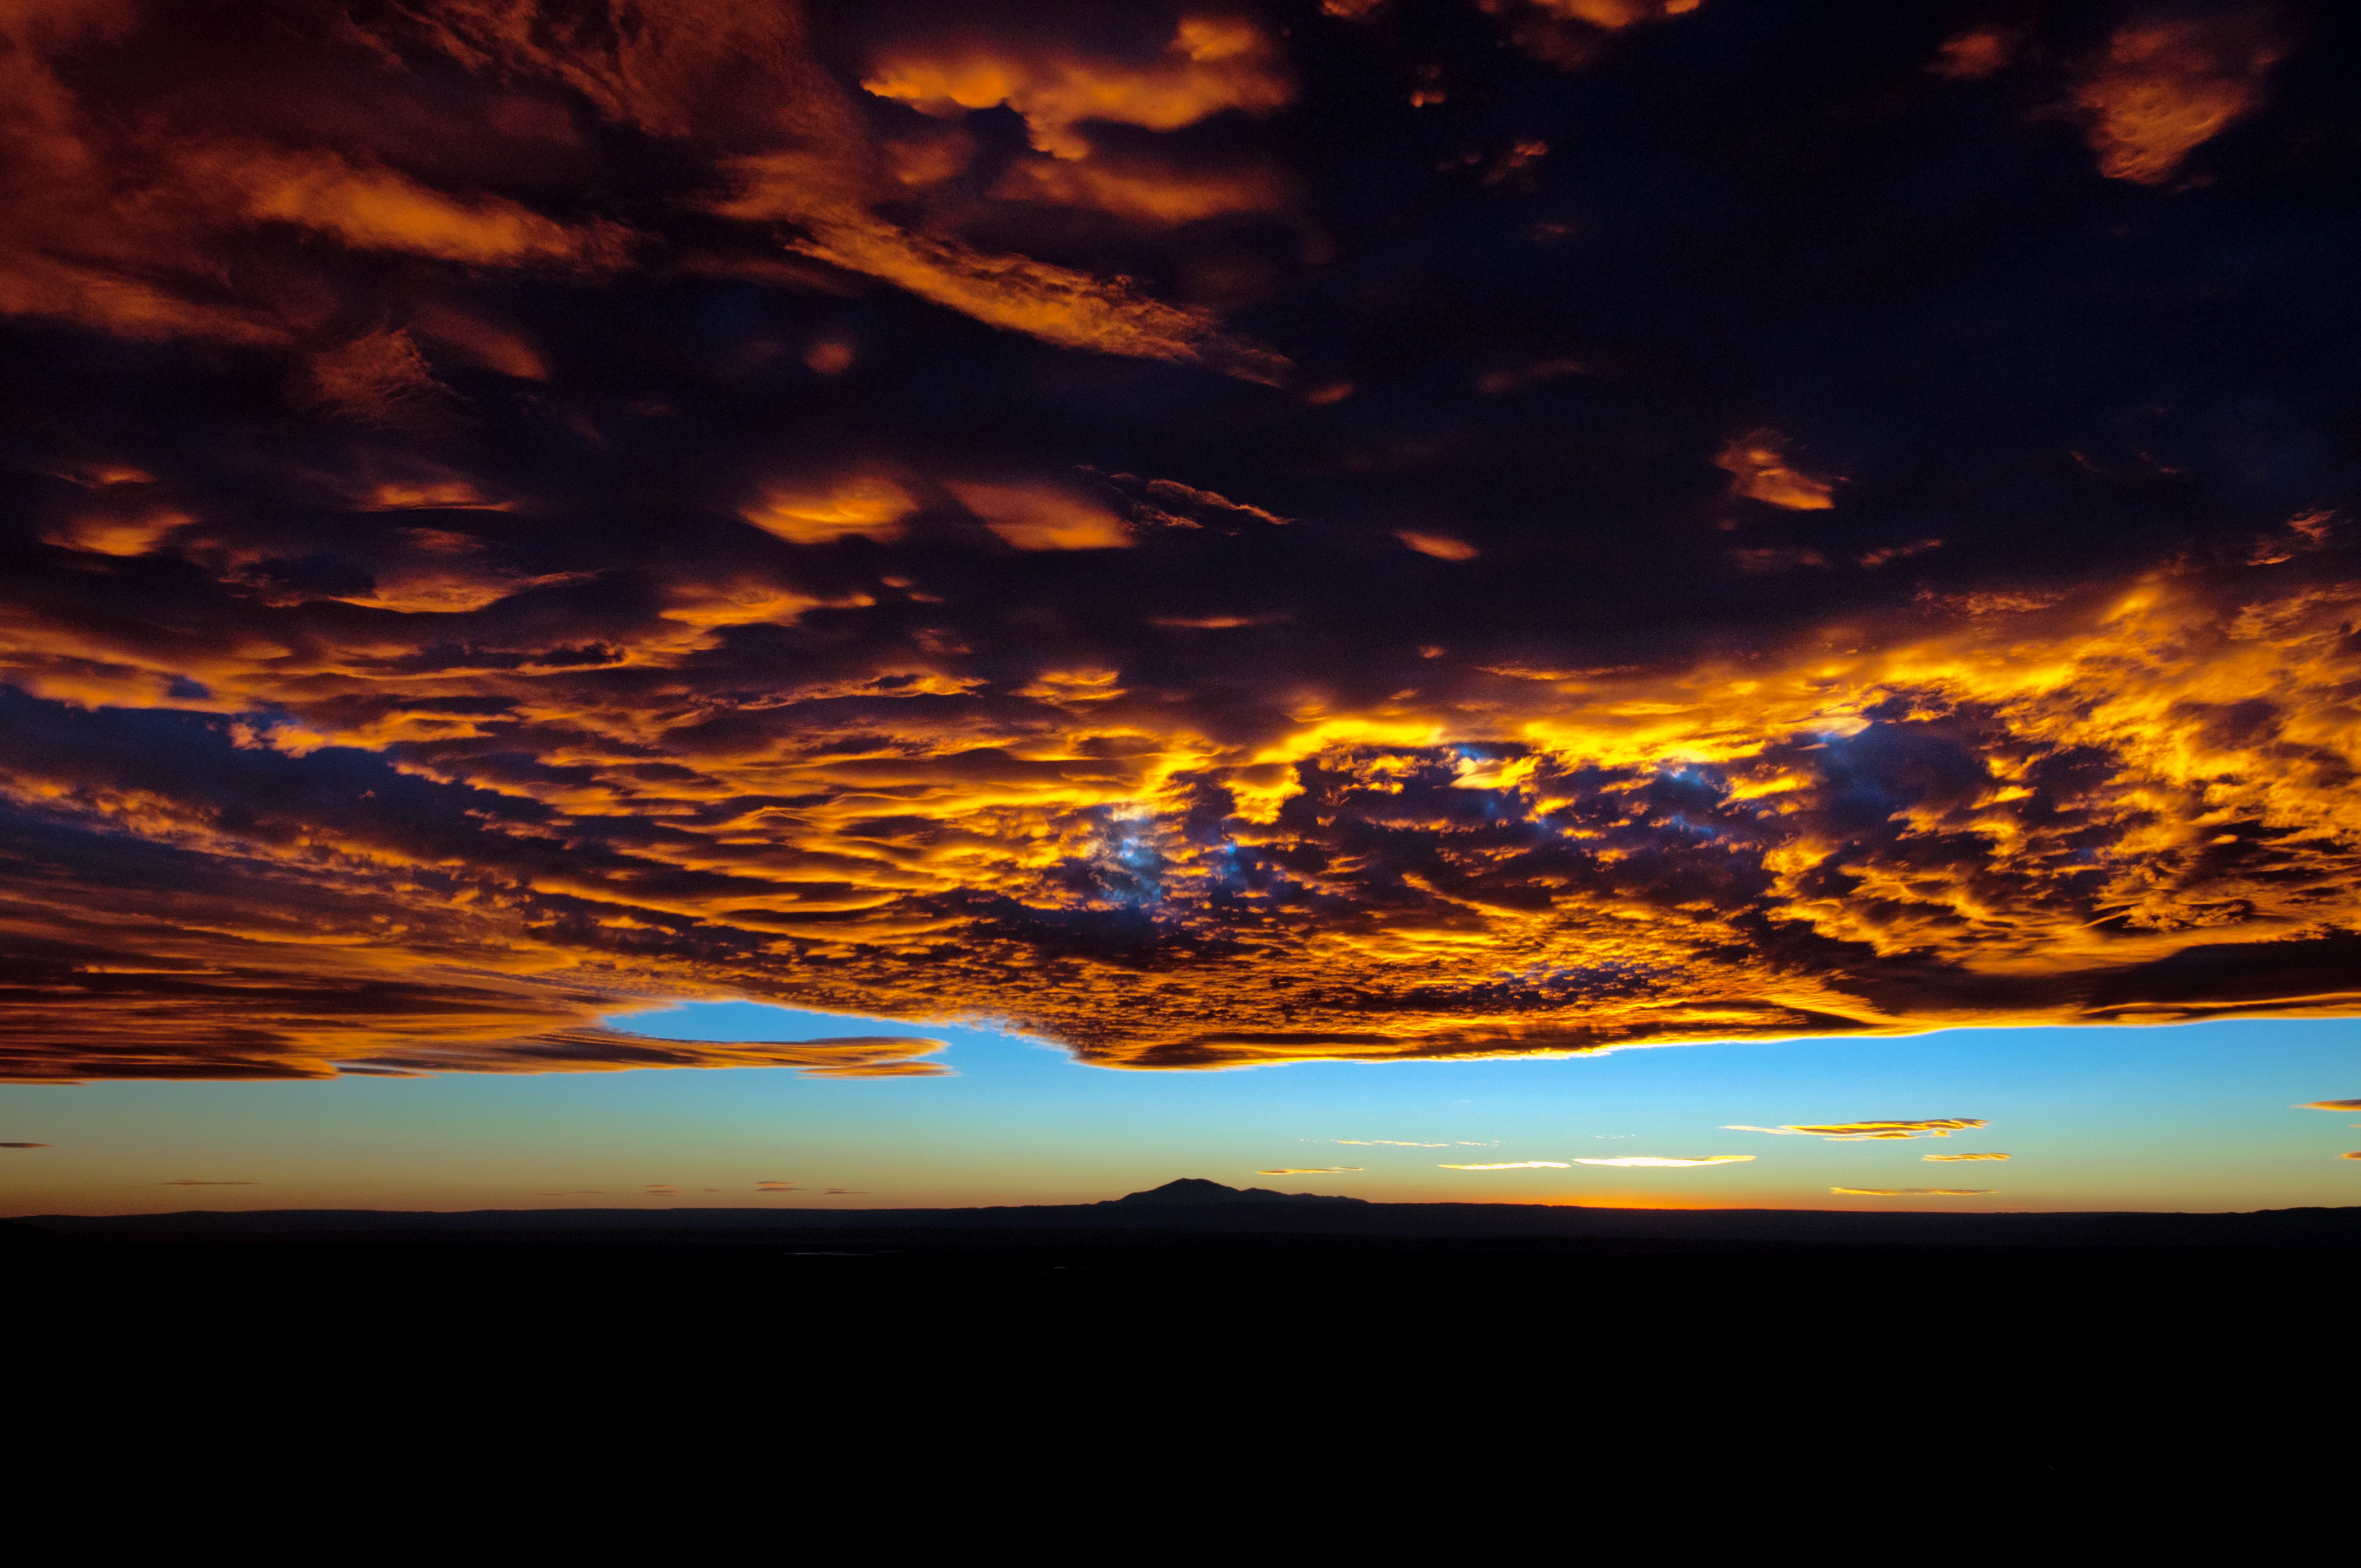

Sky on fire

Dramatic cloud scene over ALMA as the sun sets and lights up the clouds above.

Credit: ESO/Sergio Otarola